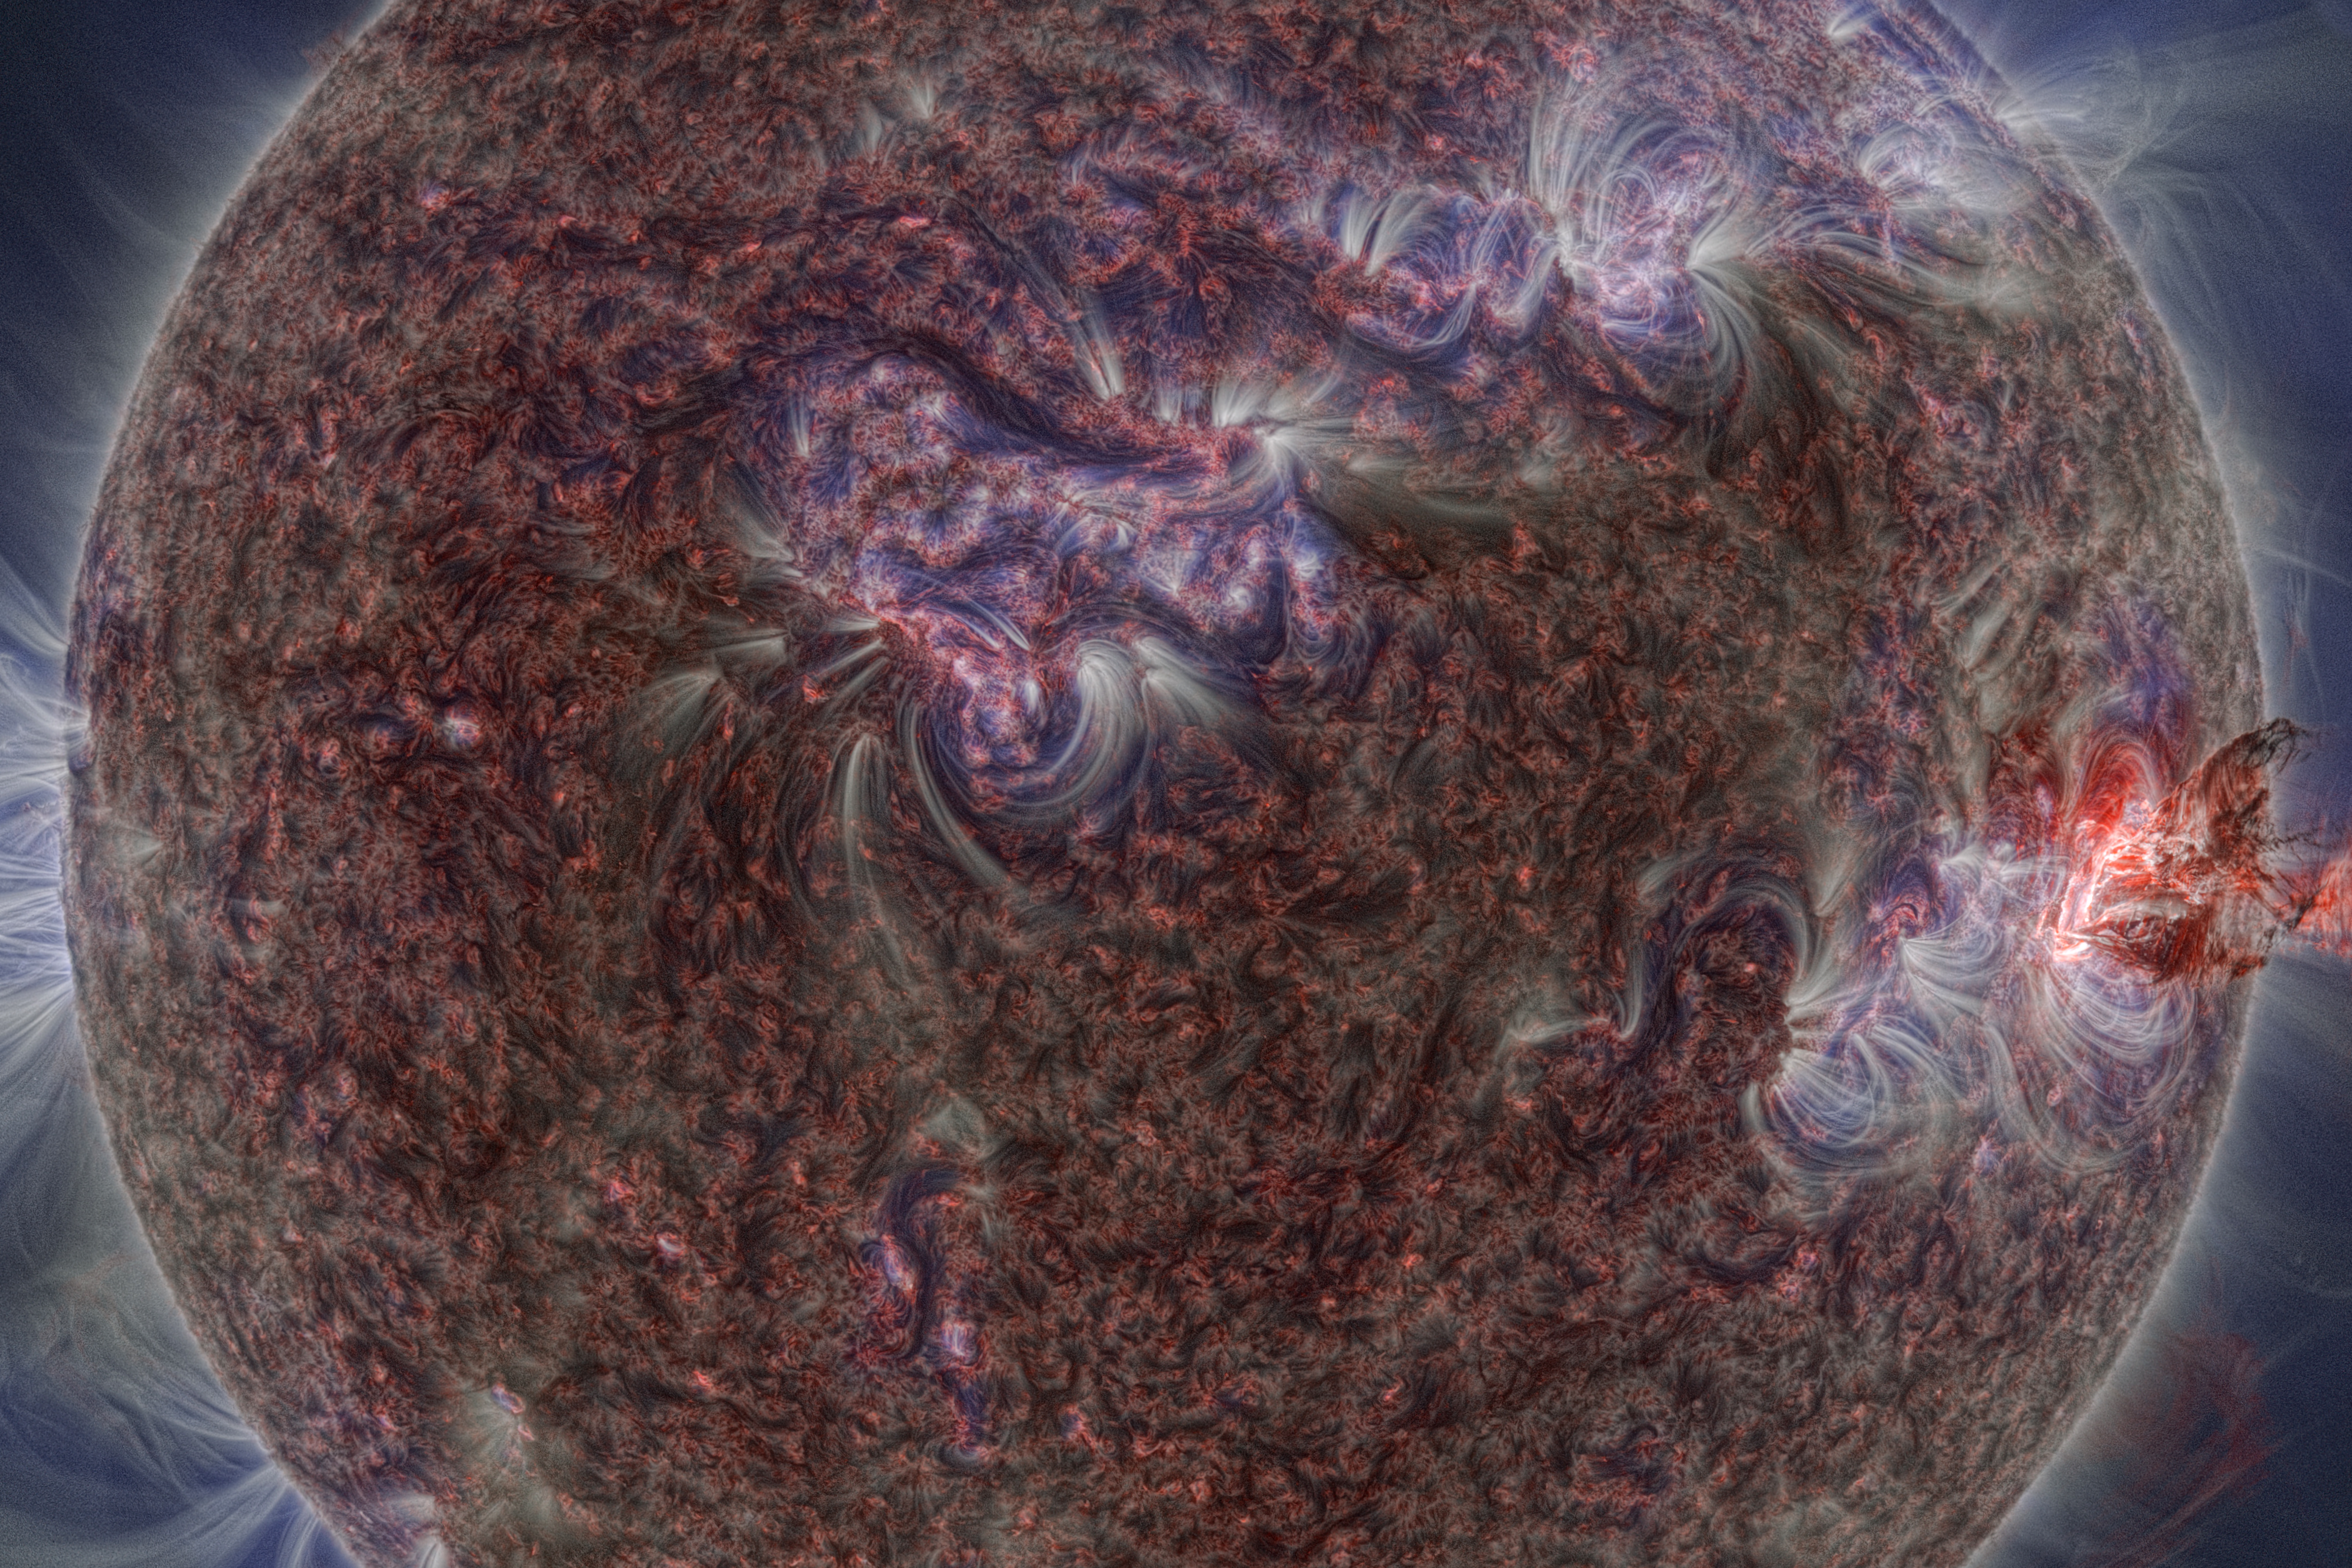

Image from The Sun, Our Living Star

Image from ESO Supernova planetarium show The Sun, Our Living Star showing the detailed structure of the Sun's surface.

Credit: ESO/M. Druckmüller